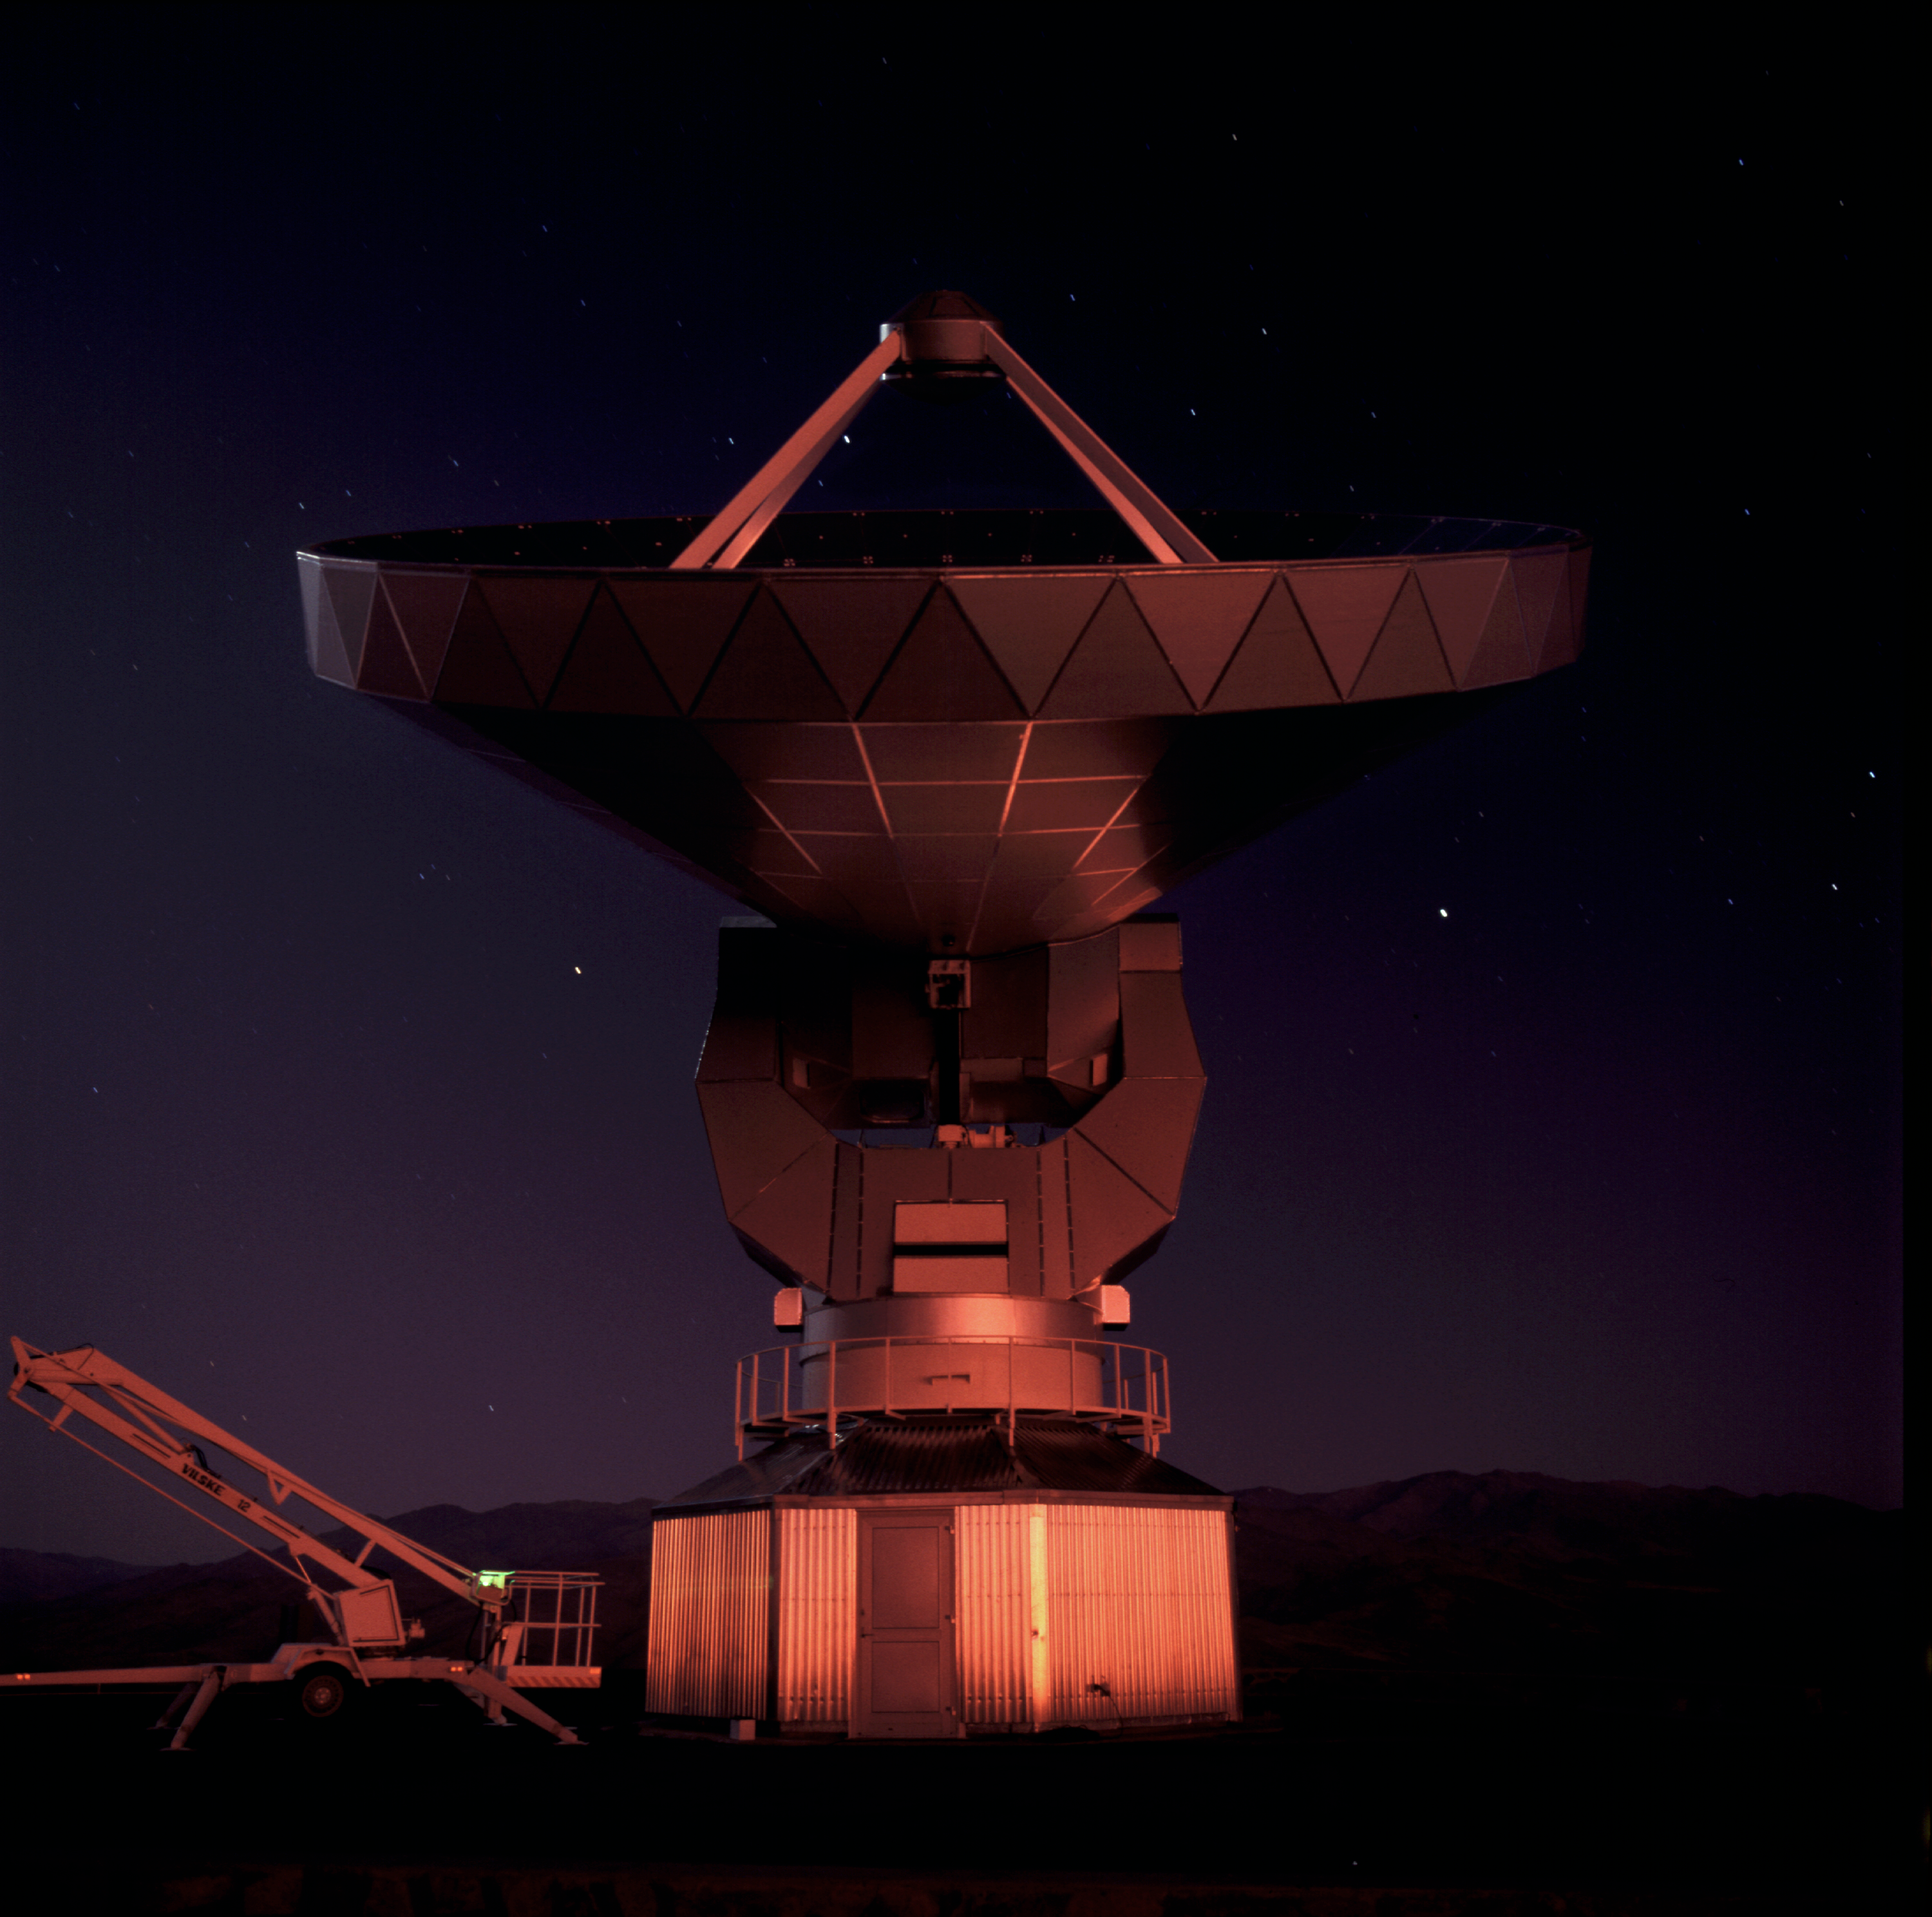

SEST at night

The 15m Swedish-ESO Submillimetre Telescope (SEST) is designed to observe at sub-millimetric wavelengths (almost radio waves). It was built in 1987 on La Silla. The SEST has been decommissioned in 2003, with the beginning of operations at the new APEX telescope on Chajnantor.

Credit: ESO/H.Zodet